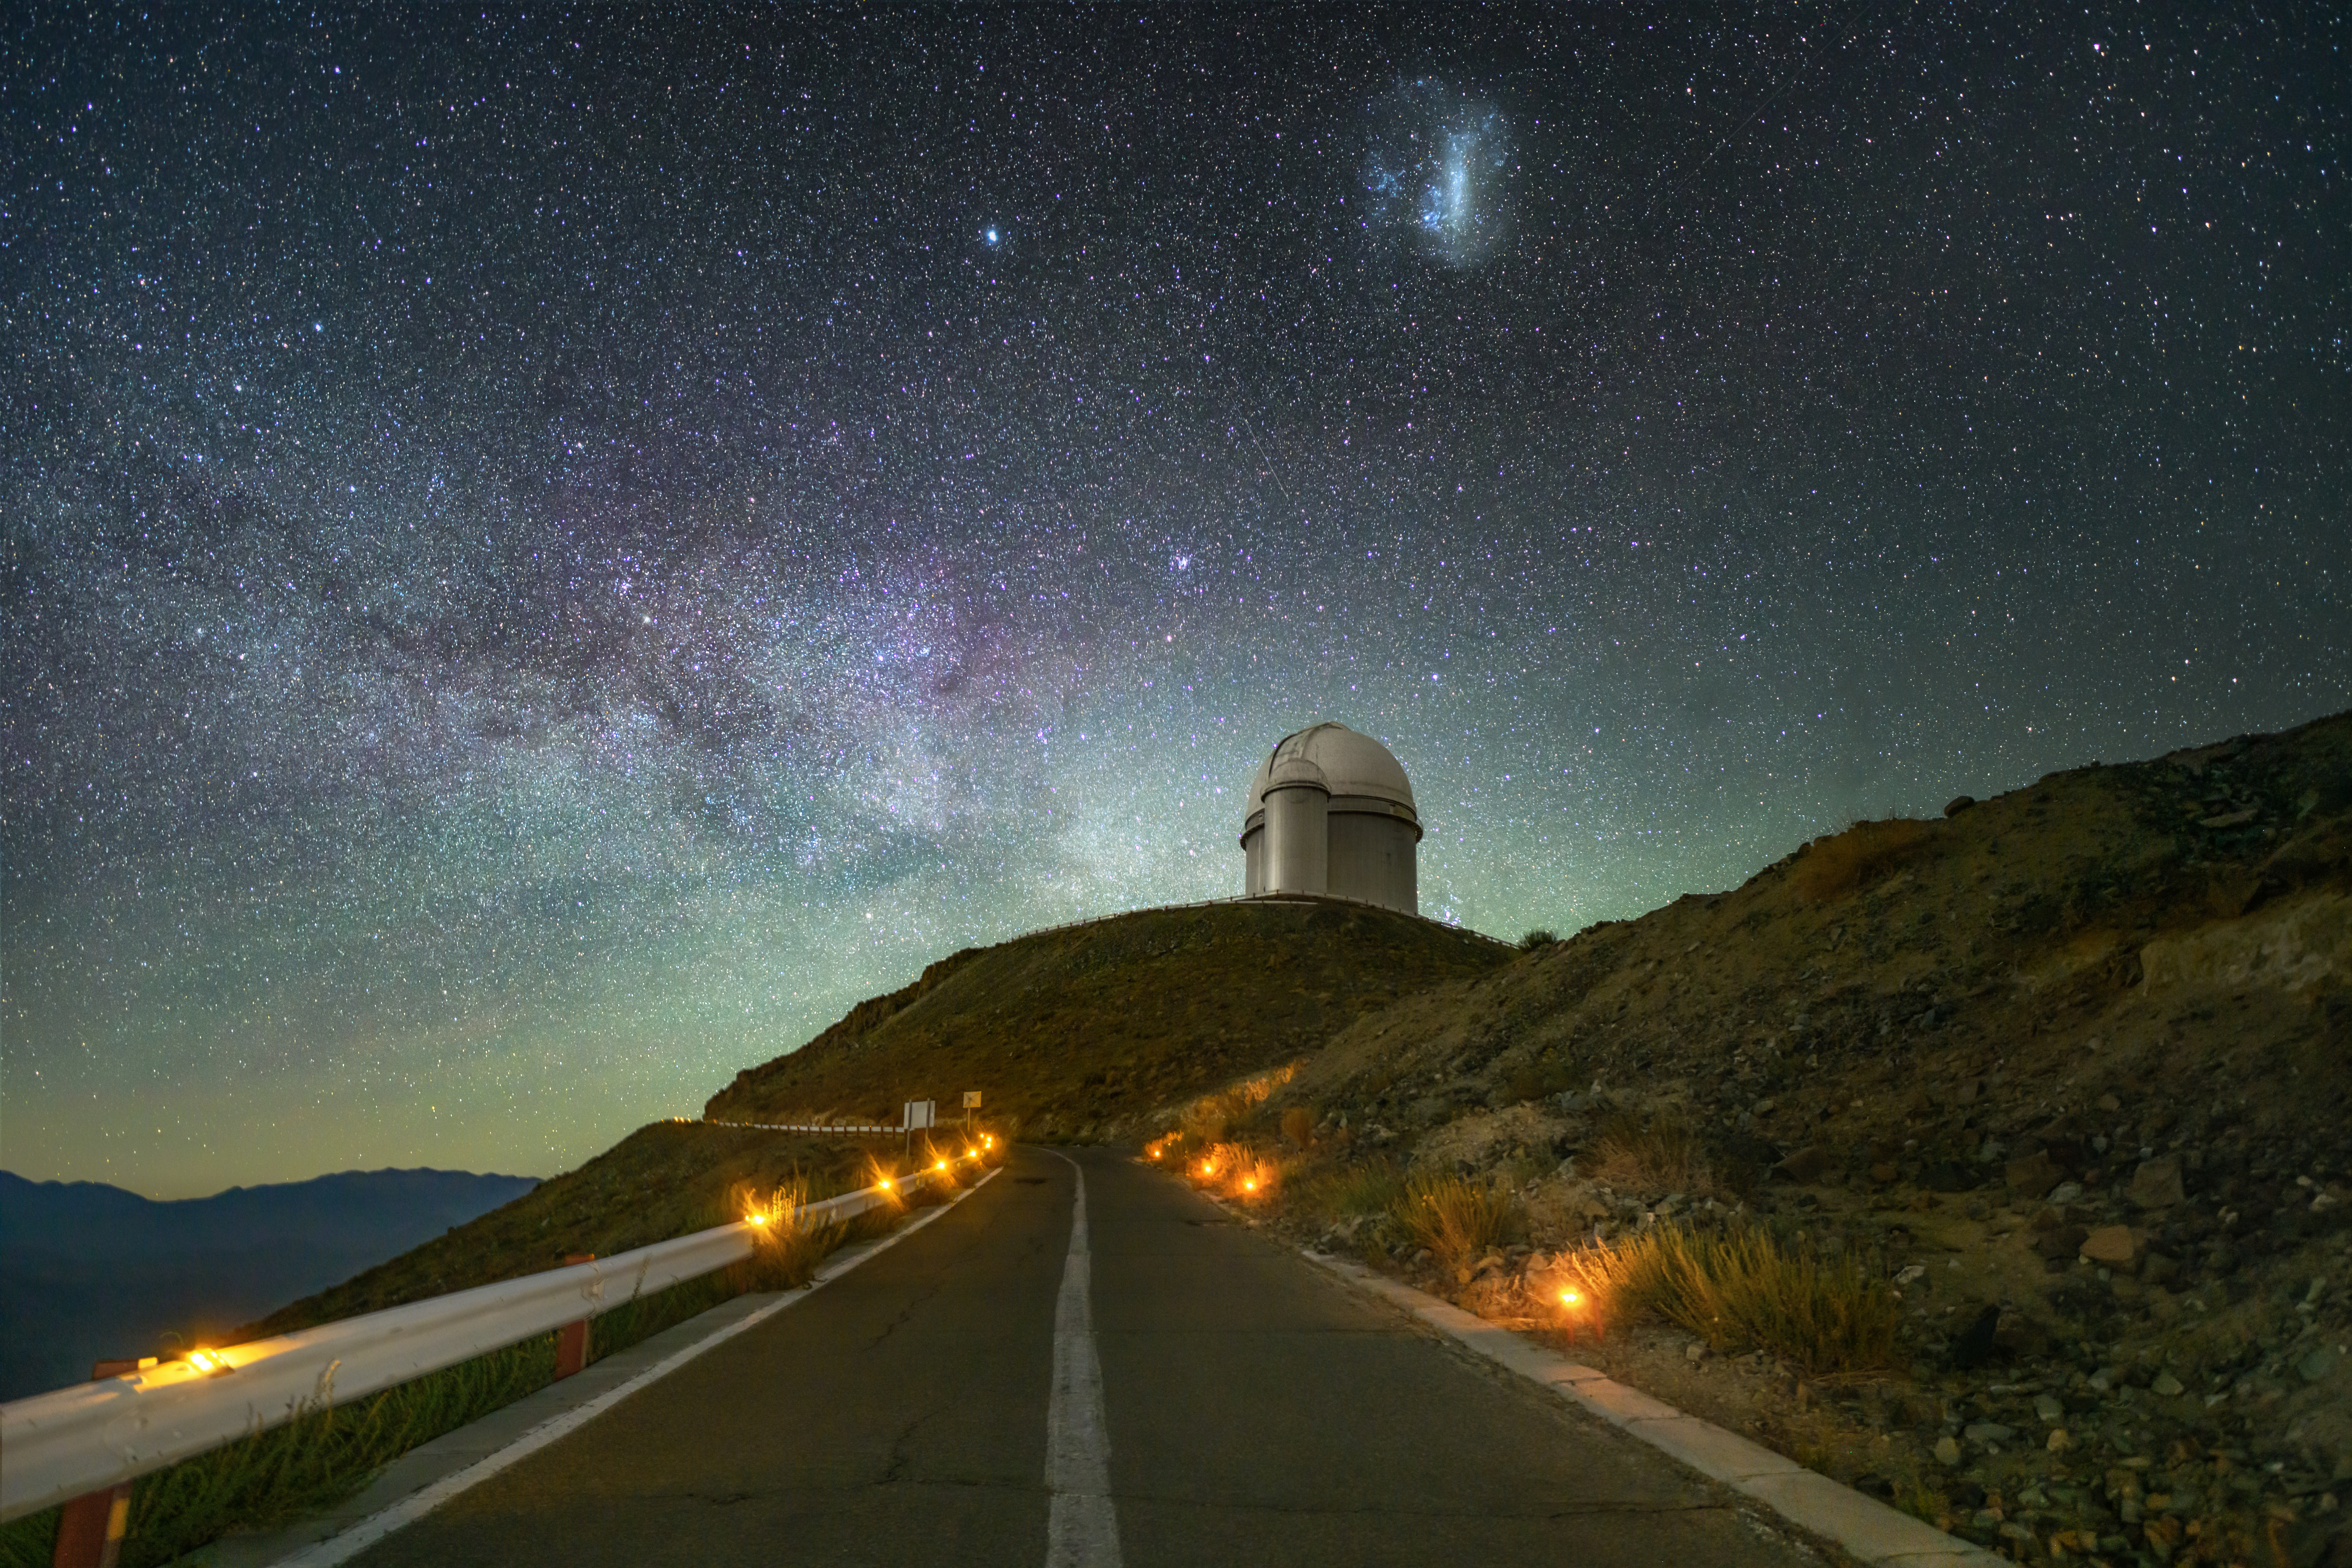

Guiding lights to the stars

The ESO 3.6-m telescope sits perched at the summit of the La Silla mountain in the Chilean Atacama Desert, 2400 m above sea level, in this Picture of the Week. A part of ESO’s La Silla Observatory, this location provides conditions ideal for stargazing, and is home to the prolific planet-hunter HARPS, the High Accuracy Radial velocity Planet Searcher.

In the dry desert, the skies are clear, and there is rarely a cloud to obstruct the view. Far away from the nearest cities, the skies are dark. The faint green airglow towards the horizon is naturally caused by molecules in Earth’s upper atmosphere. Even the dim, warmly toned lights of the access road, seen at the bottom of the image, are designed to limit the amount of light pollution they produce.

At the top we see one of our neighbouring galaxies, the Large Magellanic Cloud, known as lafken, labken or künchalabken (“lagoon”) and rünanko (“water well”) in the Mapuche culture. This dwarf galaxy orbits around the Milky Way, our home galaxy.

Credit: ESO/A. Ghizzi Panizza (www.albertoghizzipanizza.com)